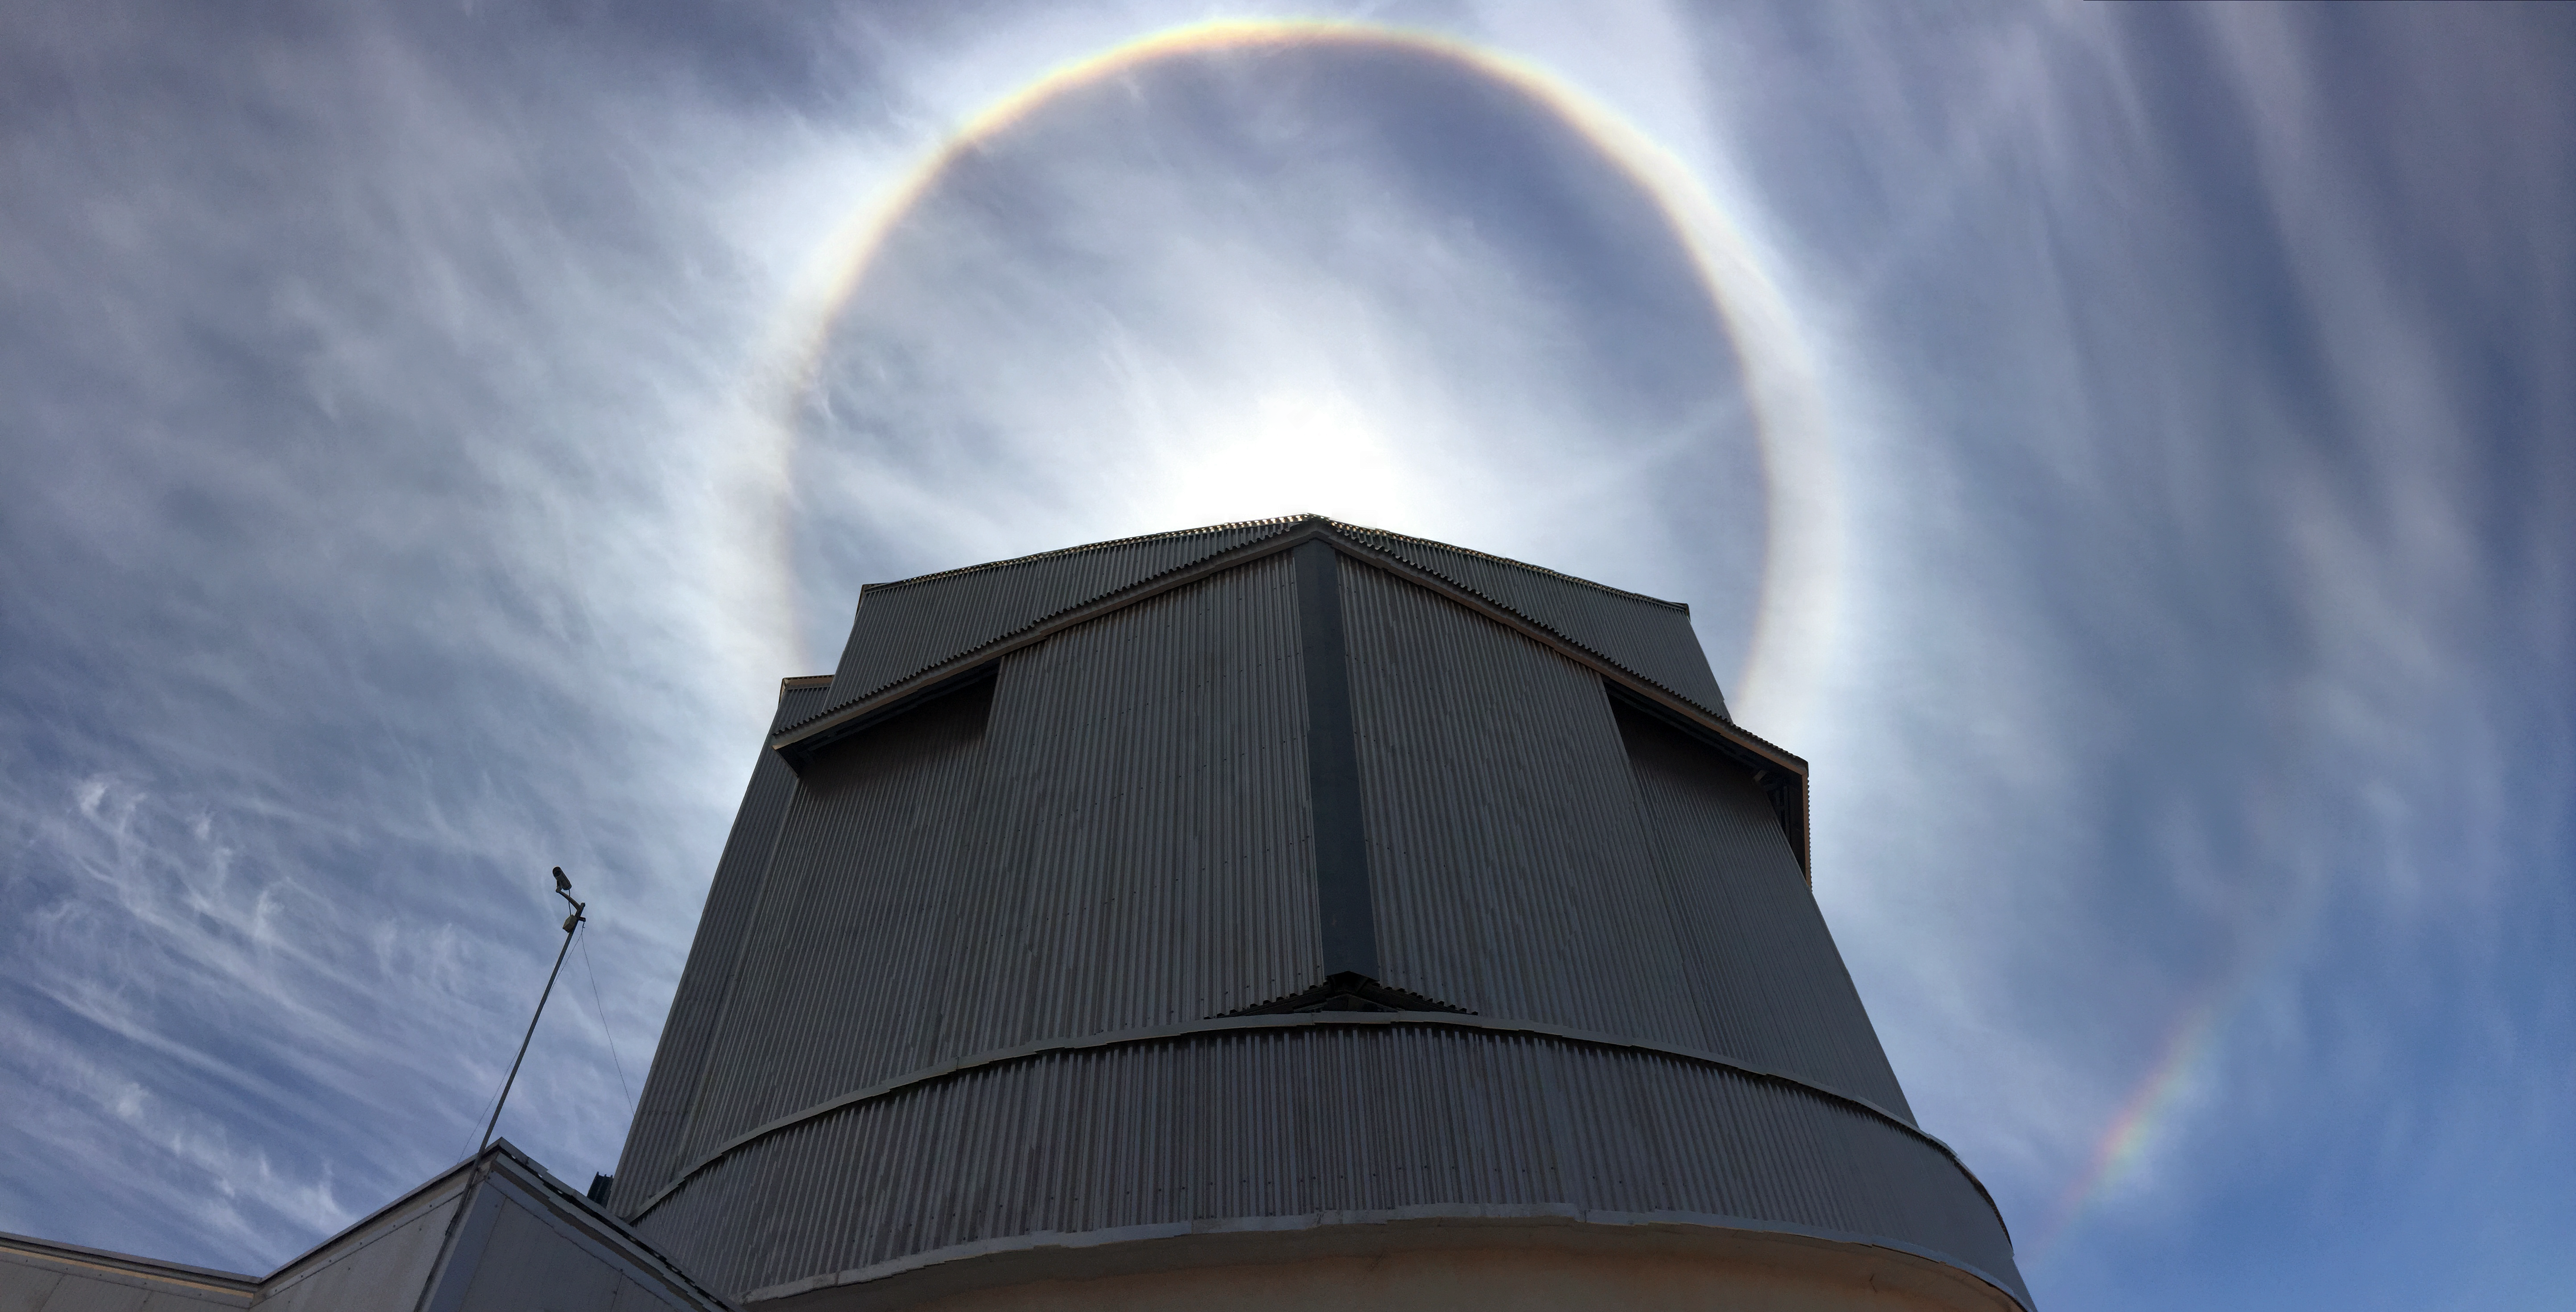

Haloes over VISTA

Haloes are optical phenomena produced by light interacting with ice crystals suspended in the atmosphere. Light is reflected and refracted by the ice crystals and may split up into colours because of dispersion. The crystals behave like prisms and mirrors, refracting and reflecting light between their faces, sending shafts of light in particular directions. Here solar haloes are clearly visible above the enclosure of VISTA on Cerro Paranal.

Credit: ESO/F. Comeron